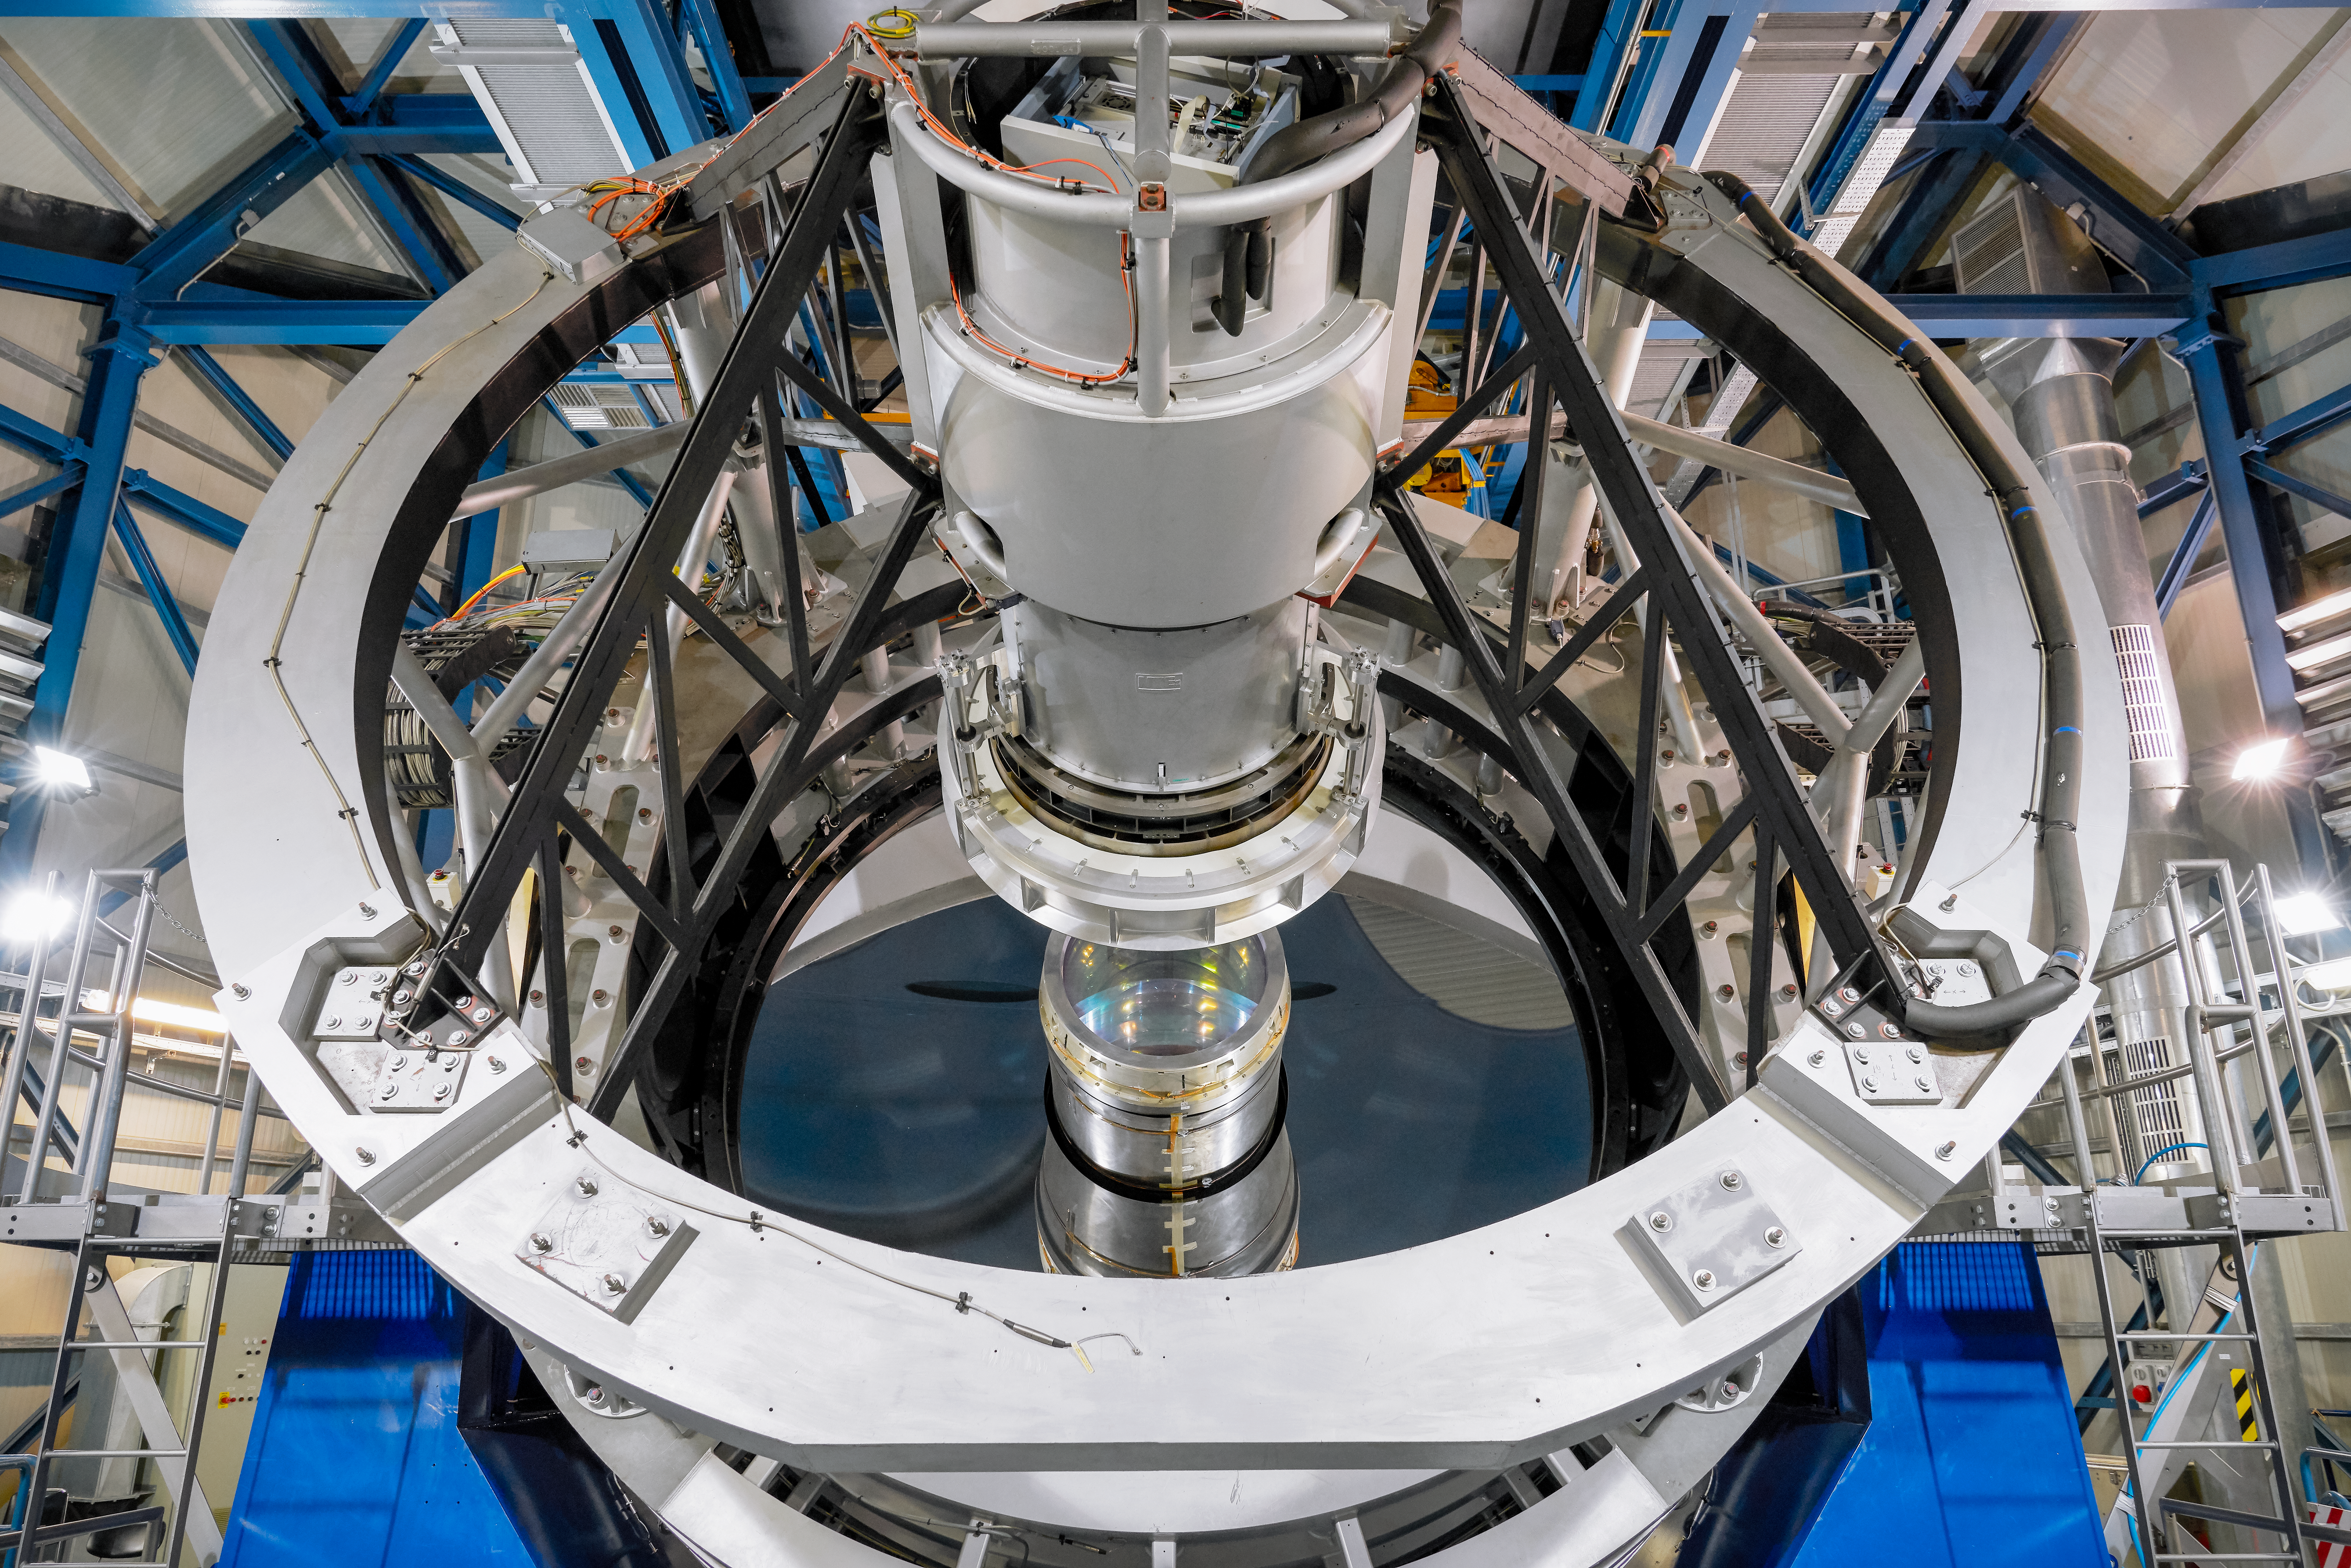

Very Large Telescope

This image shows one of the Unit Telescopes of ESO's VLT. Each telescope has a 8.2 metre primary mirror and are some of the world's most advanced optical instruments.

Credit: Luxy Images/ESO